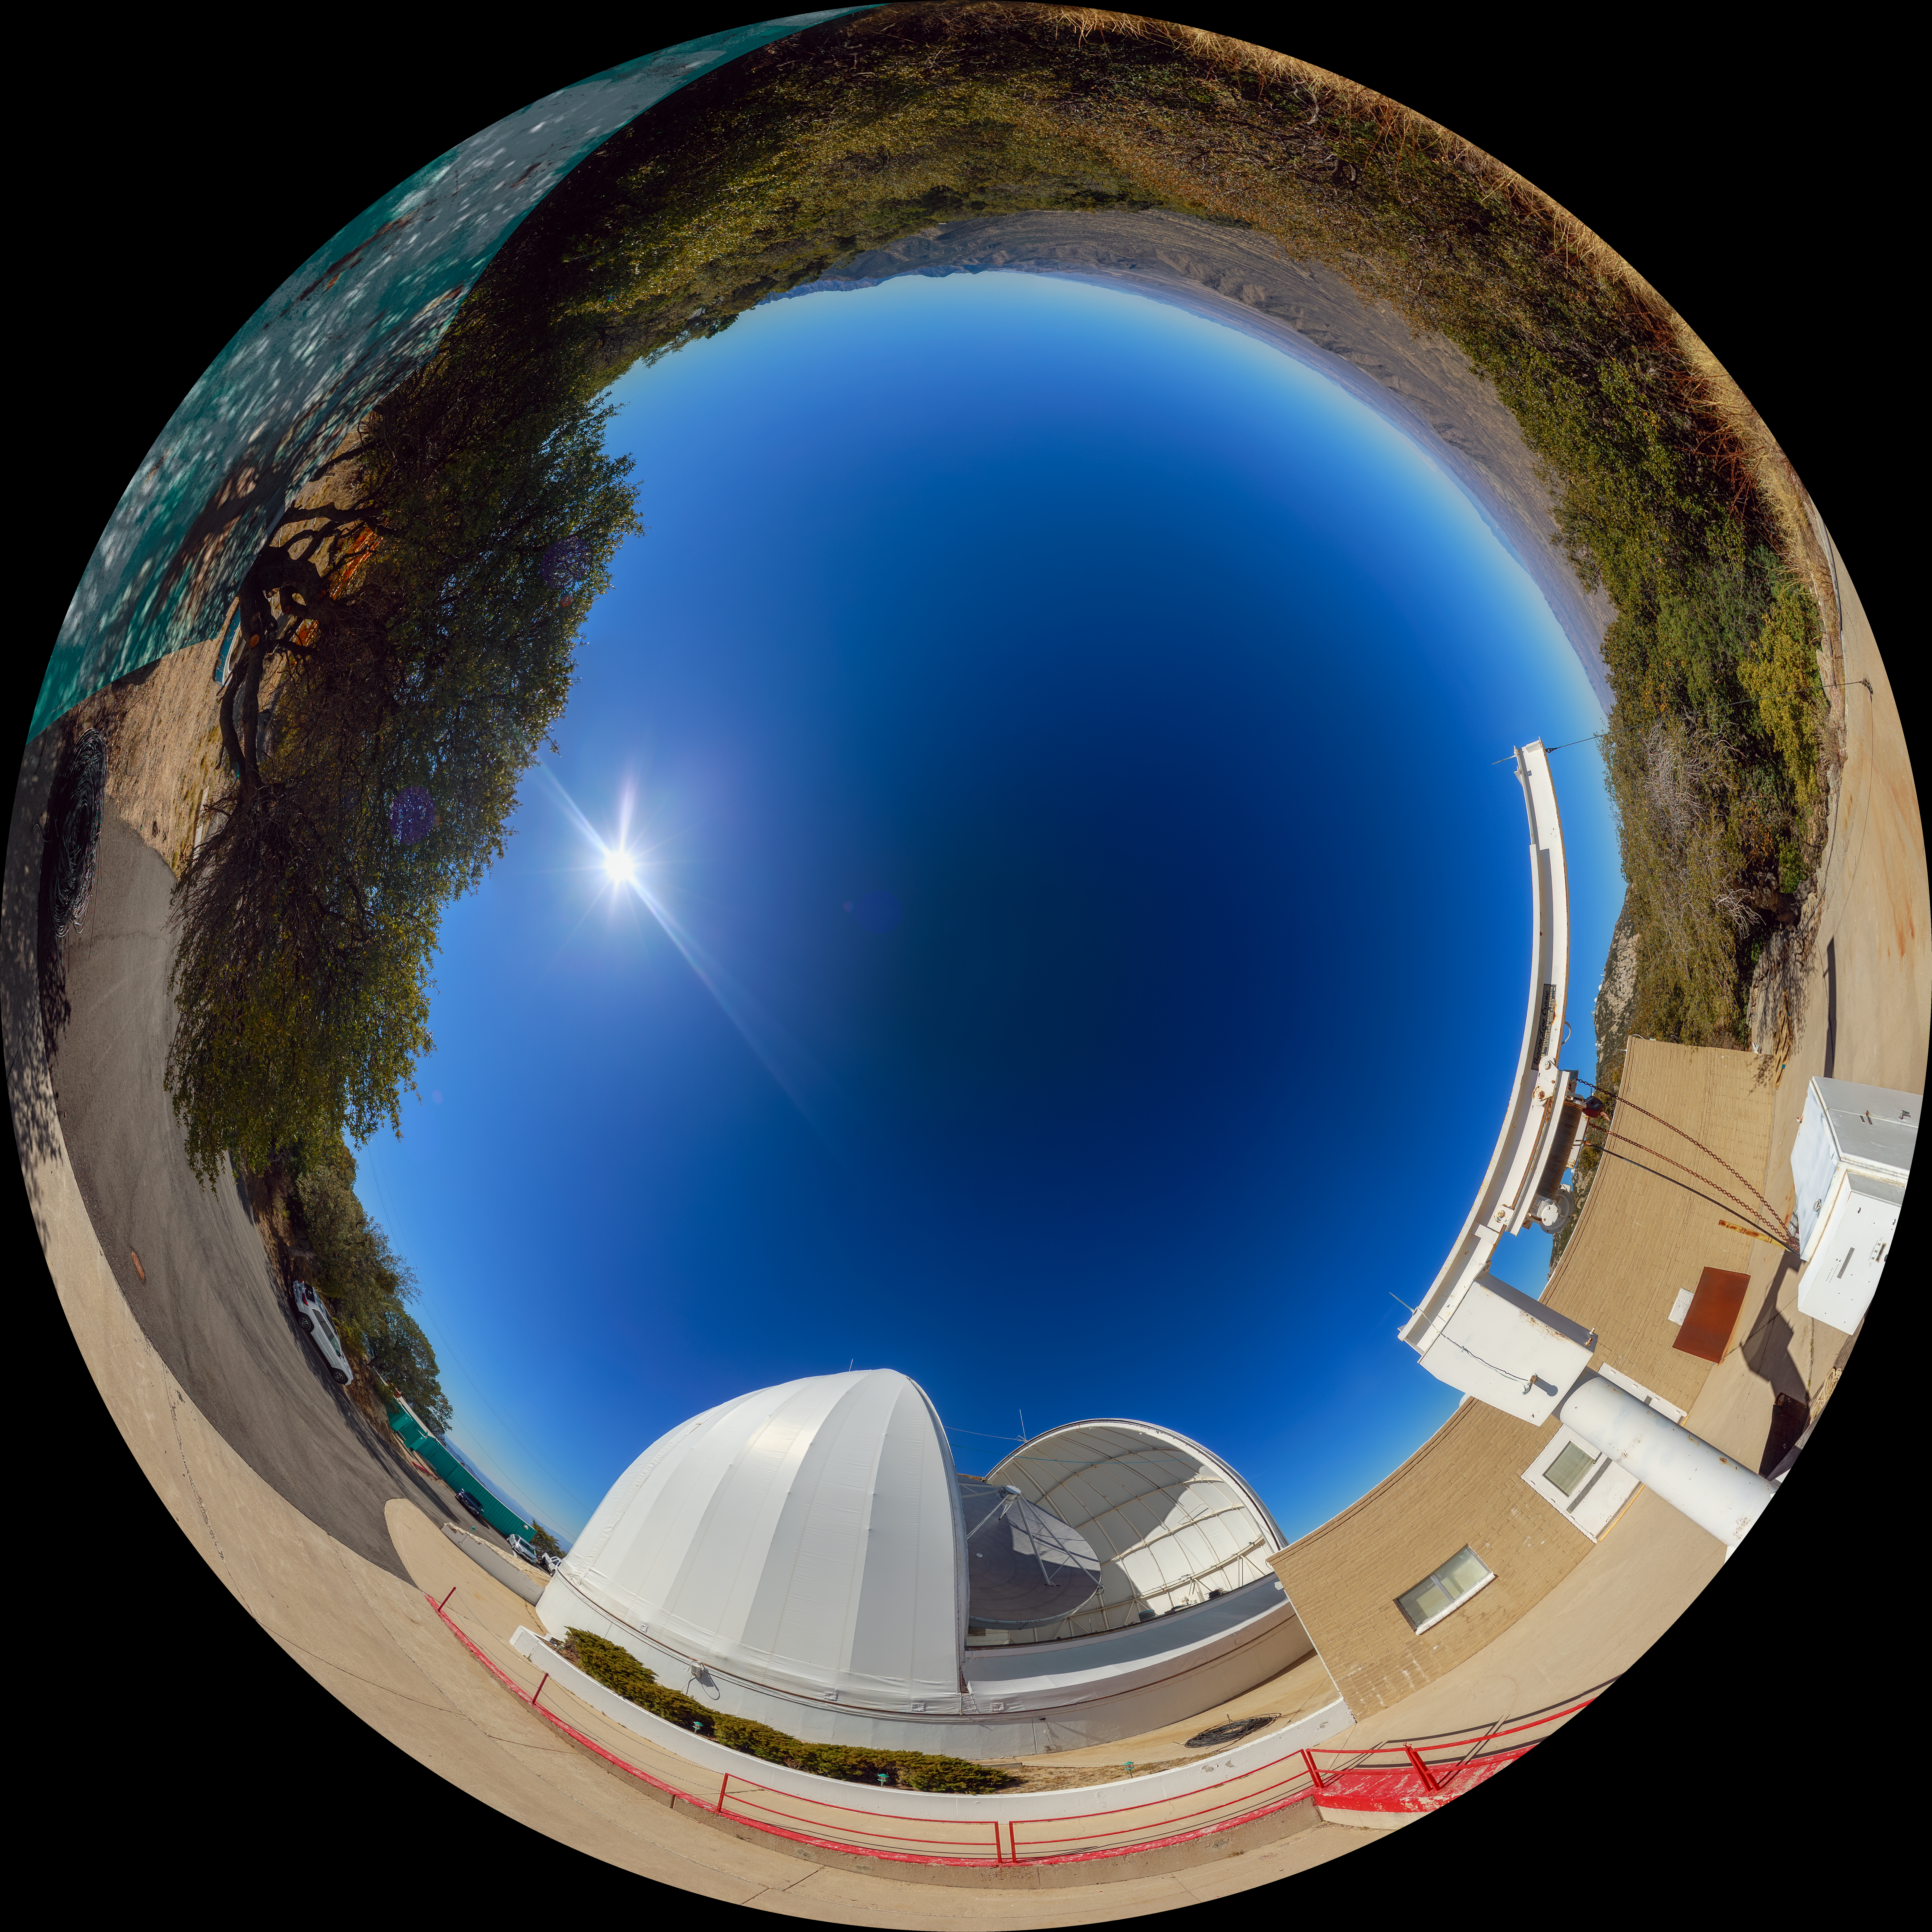

UA ARO ARO 12-meter Telescope Fulldome Panorama

A 360-degree fisheye/fulldome view of the UA ARO 12-meter Telescope at Kitt Peak National Observatory. A 360-degree panorama version of this image can be found here.

Credit: NOIRLab/AURA/NSF/P. Horálek